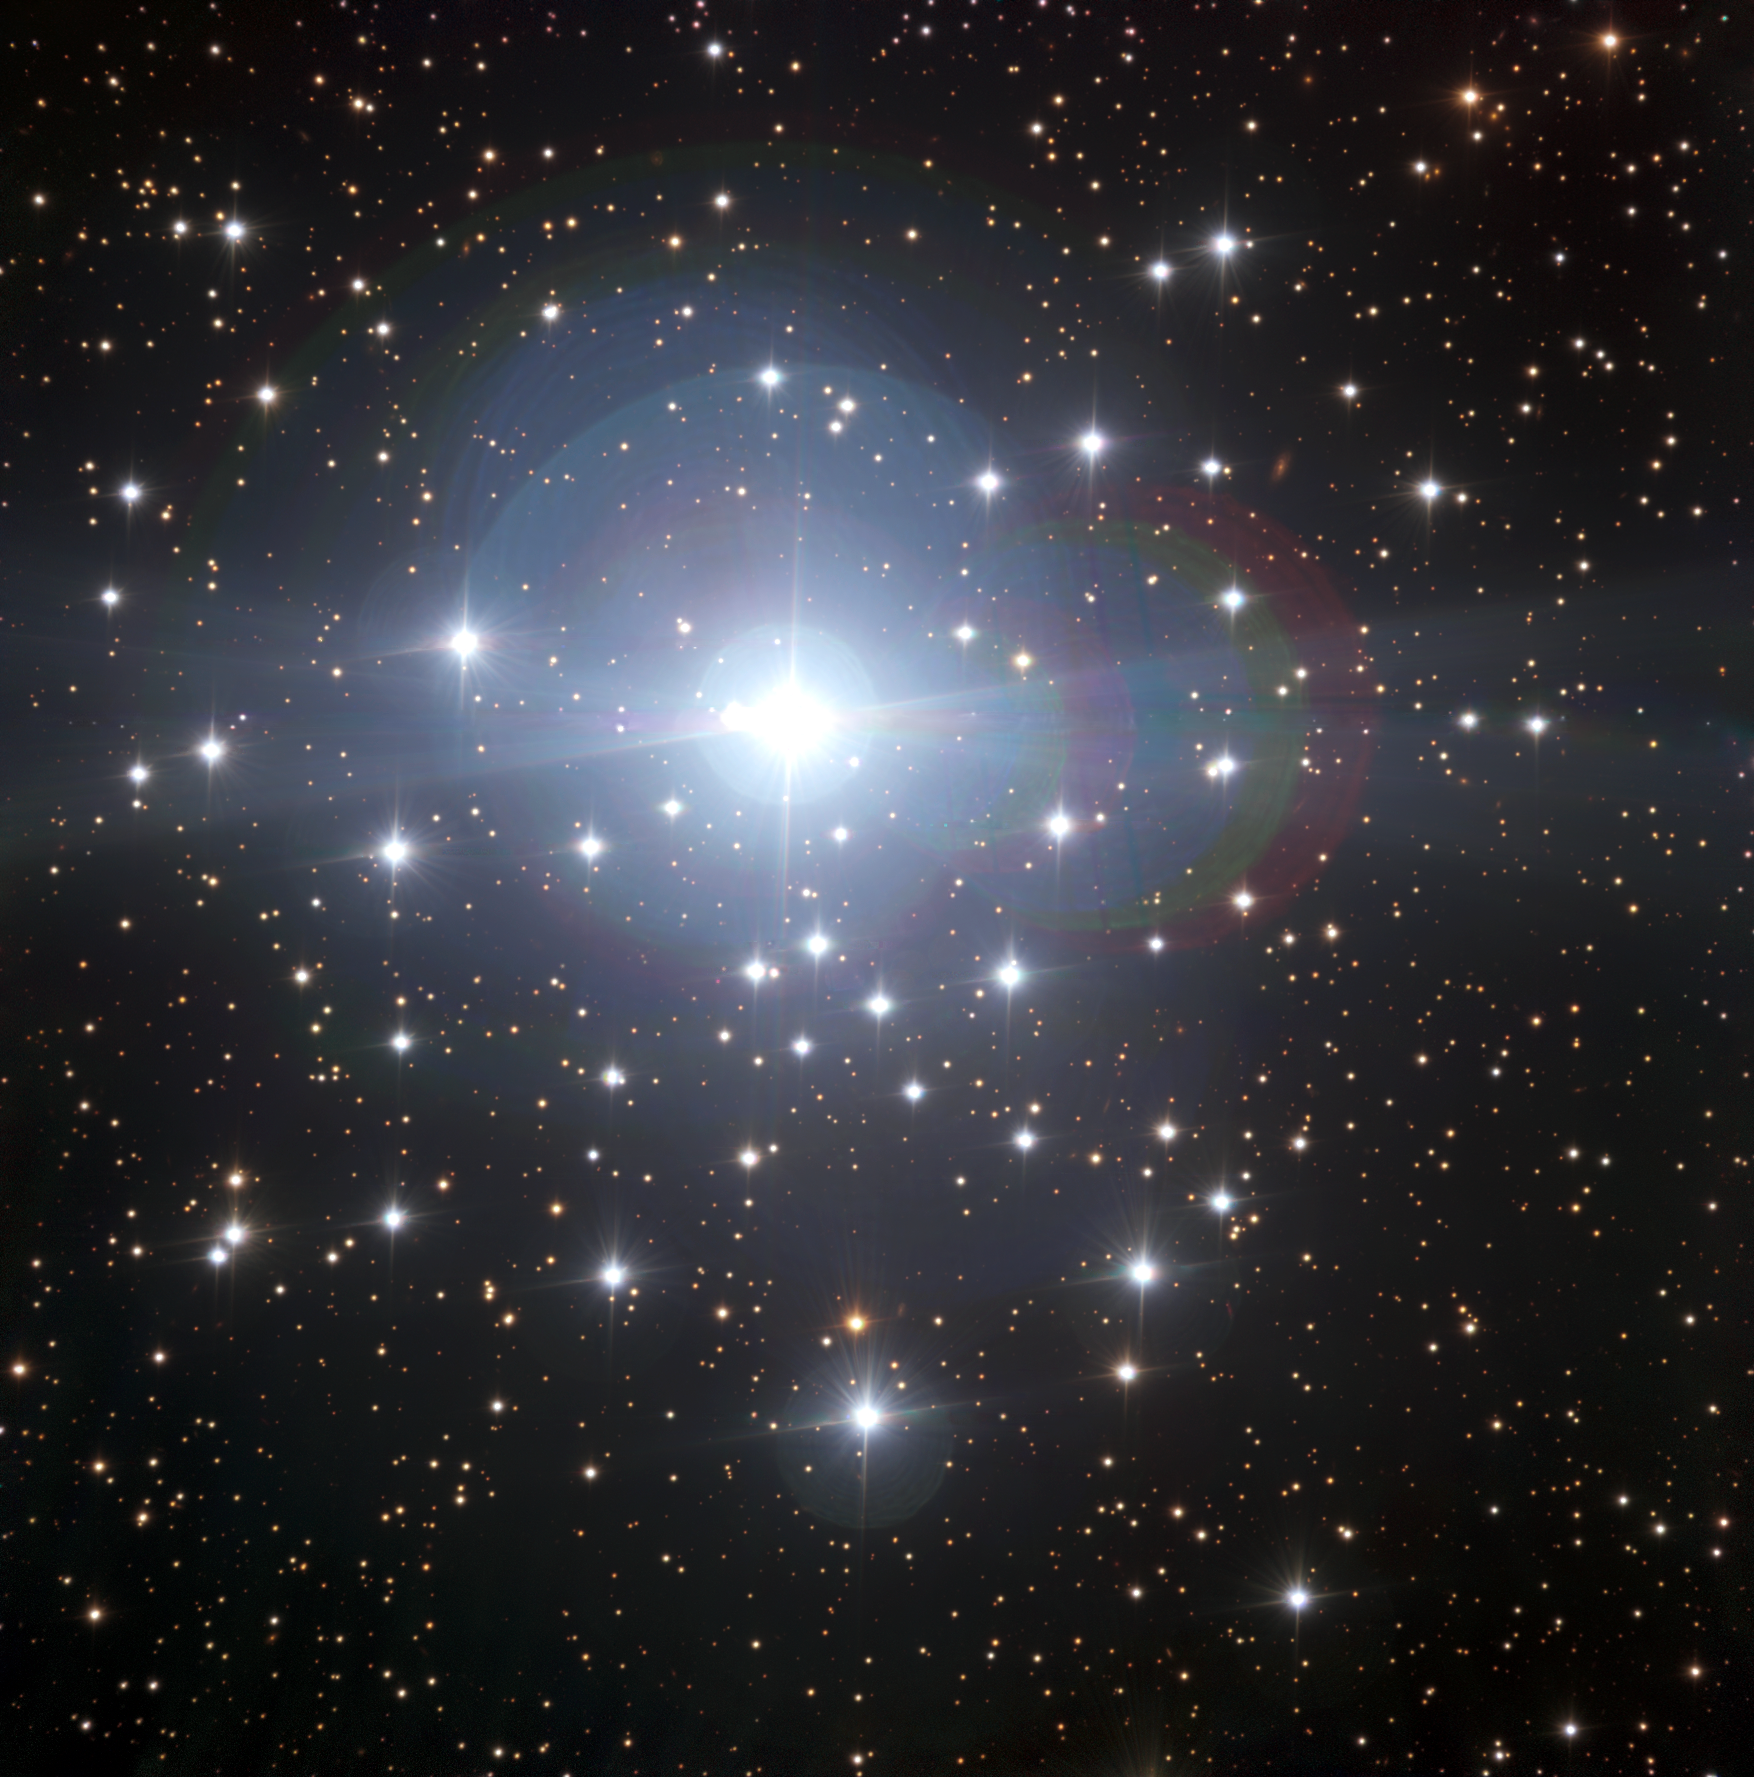

Starshine in Canis Major

It’s impossible to miss the star in this ESO Picture of the Week — beaming proudly from the centre of the frame is the massive multiple star system Tau Canis Majoris, the brightest member of the Tau Canis Majoris Cluster (NGC 2362) in the eponymous constellation of Canis Major (The Great Dog). Tau Canis Majoris aside, the cluster is populated by many young and less attention-seeking stars that are only four or five million years old, all just beginning their cosmic lifetimes.

The Tau Canis Majoris Cluster is an open cluster — a group of stars born from the same molecular cloud. This means that all of the cluster’s inhabitants share a common chemical composition and are loosely bound together by gravity. Having been born together, they make an ideal stellar laboratory to test theories of stellar evolution, the chain of events that leads from a star’s birth in a cool, dense cloud of gas through to its eventual death.

Though the stars in this image were all created at the same time, their various different masses mean they will lead very different lives. As Tau Canis Majoris is one of the most massive and short-lived types of star, it will burn through its nuclear fuel long before its smaller companions, which will keep on shining for billions of years.

This image was created as part of the ESO Cosmic Gems programme, an outreach initiative to produce images of interesting, intriguing or visually attractive objects using ESO telescopes, for the purposes of education and public outreach. The programme makes use of telescope time that cannot be used for science observations. All data collected may also be suitable for scientific purposes, and are made available to astronomers through ESO’s science archive.

Credit: ESO